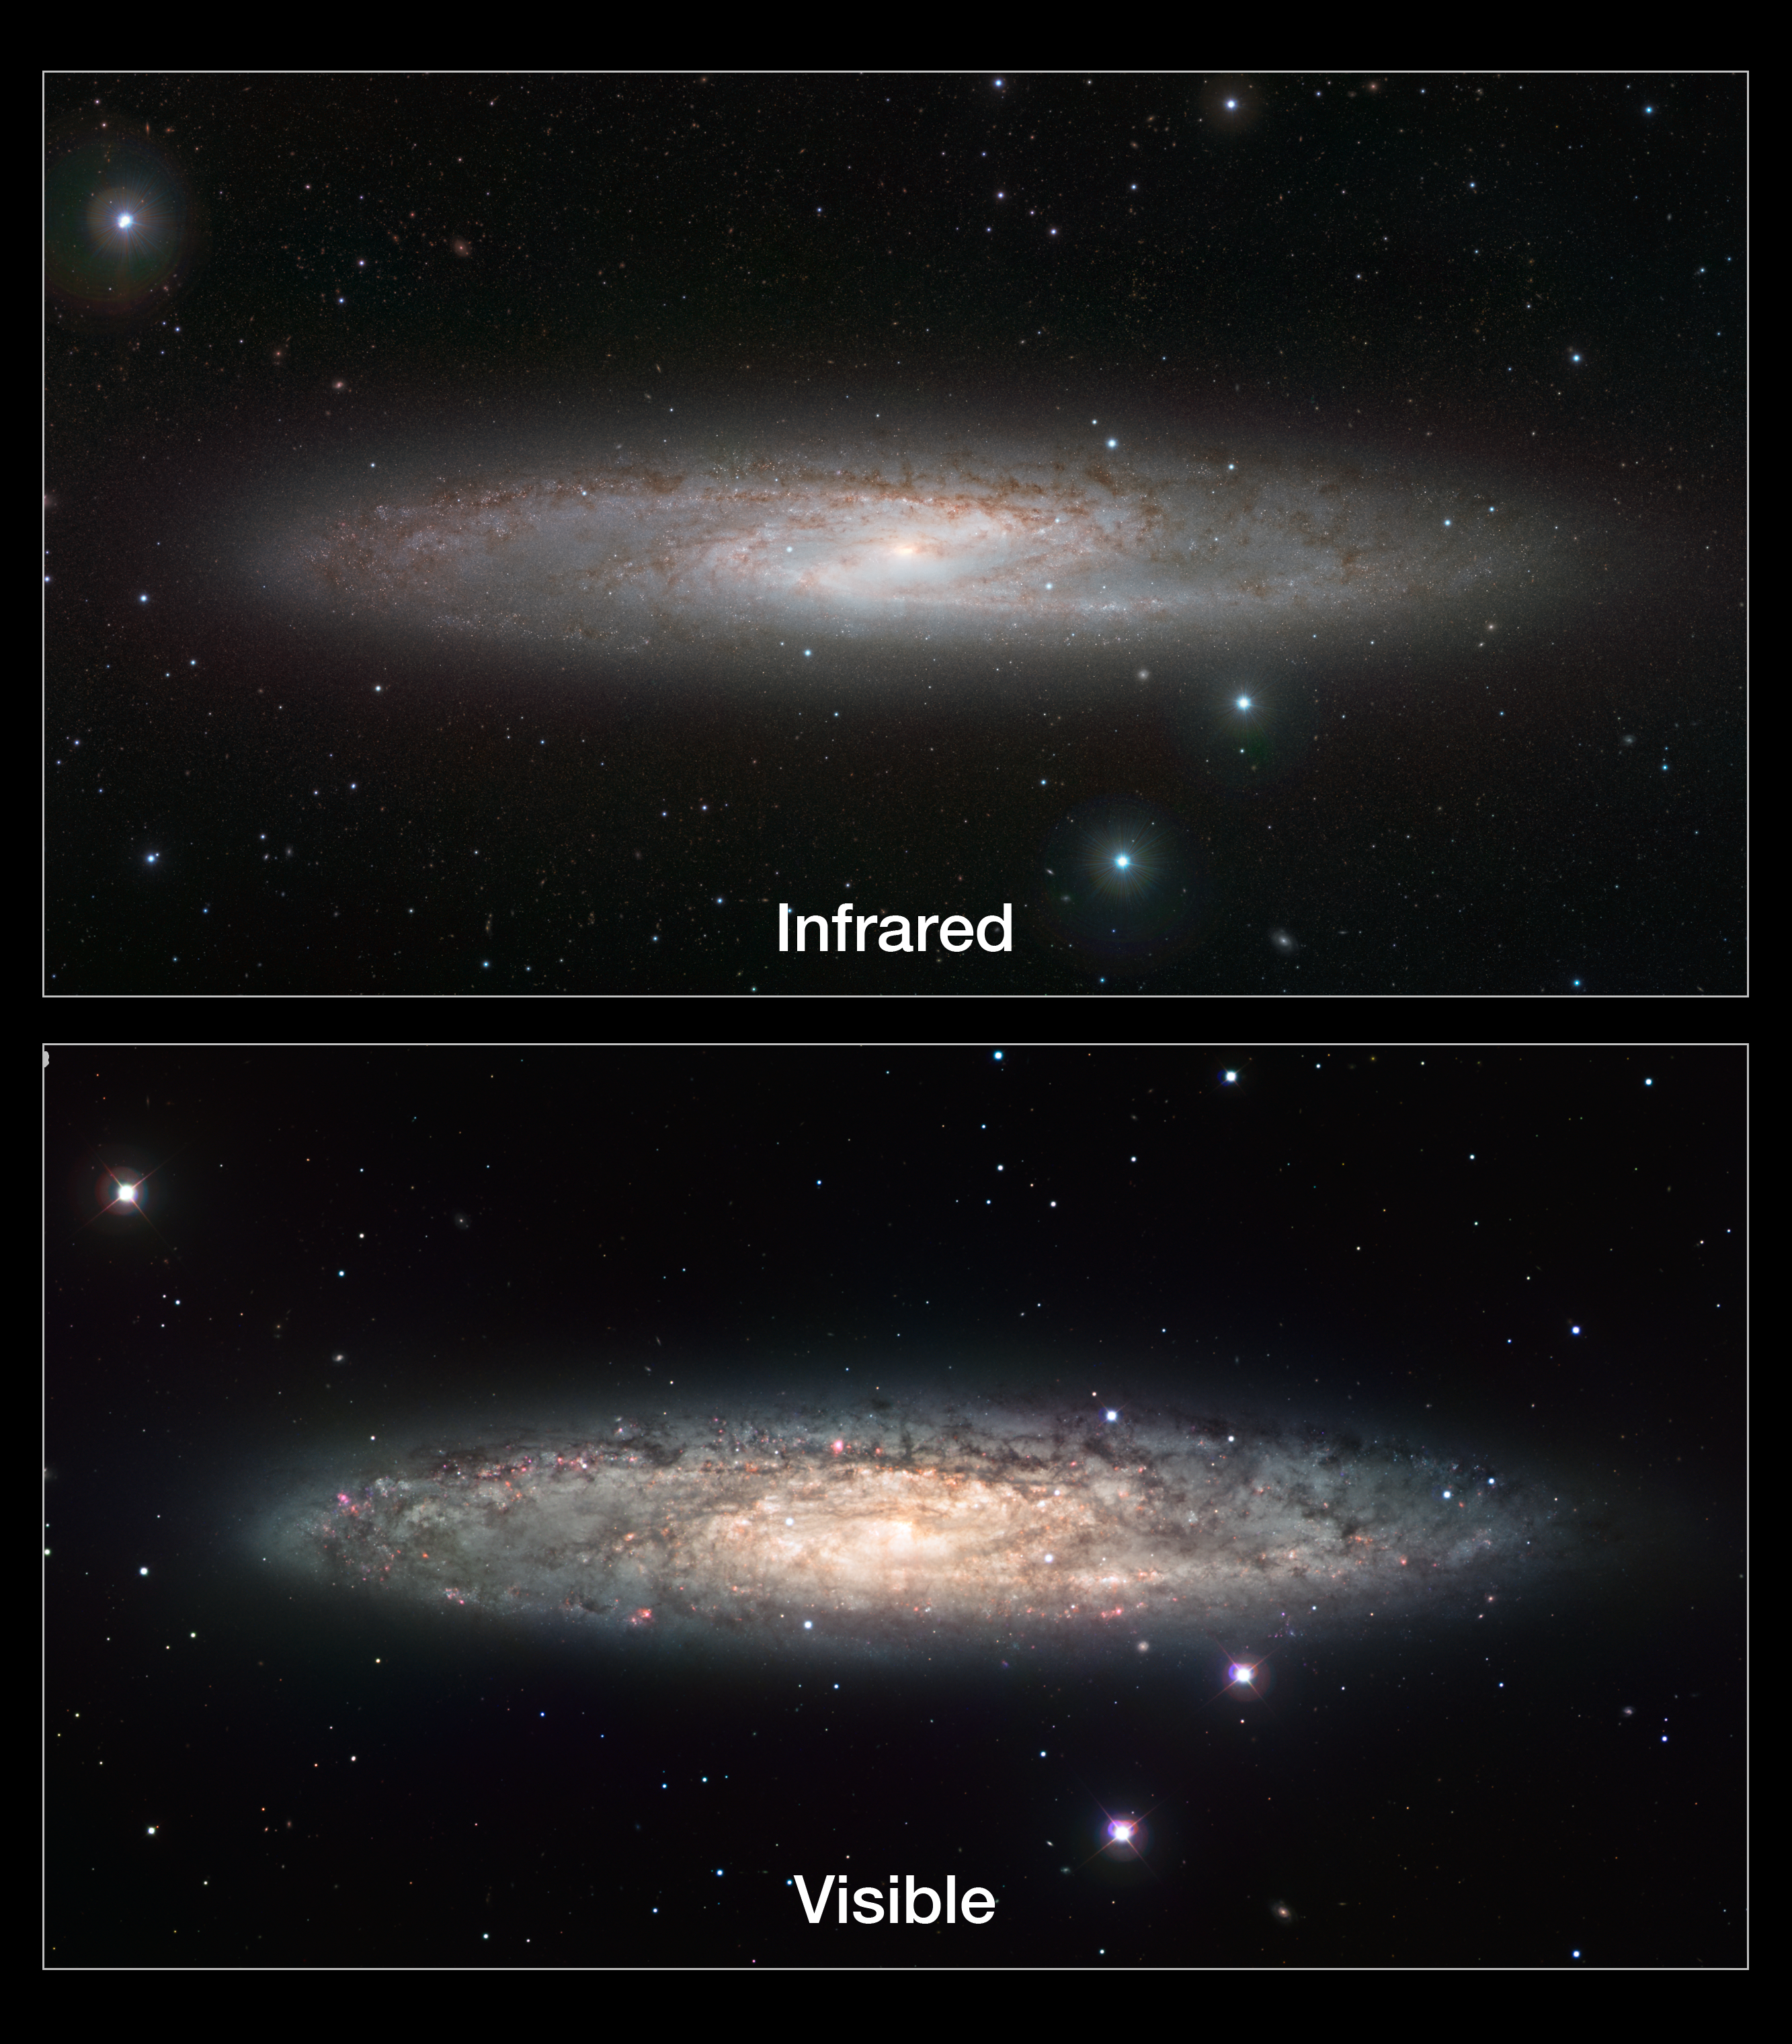

Infrared/visible light comparison of views of the Sculptor Galaxy (NGC 253)

This image compares infrared and visible views of the Sculptor Galaxy (NGC 253). The visible light image (lower) was taken with the Wide Field Imager on the MPG/ESO 2.2-metre telescope at La Silla in Chile (eso0902). The new infrared image (upper) was taken with the VISTA telescope at ESO’s Paranal Observatory. In the infrared, the rich dust clouds in the galaxy’s spiral arms become nearly transparent and a whole host of cool red stars that are otherwise invisible can be seen.

Credit: ESO/J. Emerson/VISTA. Acknowledgment: Cambridge Astronomical Survey Unit